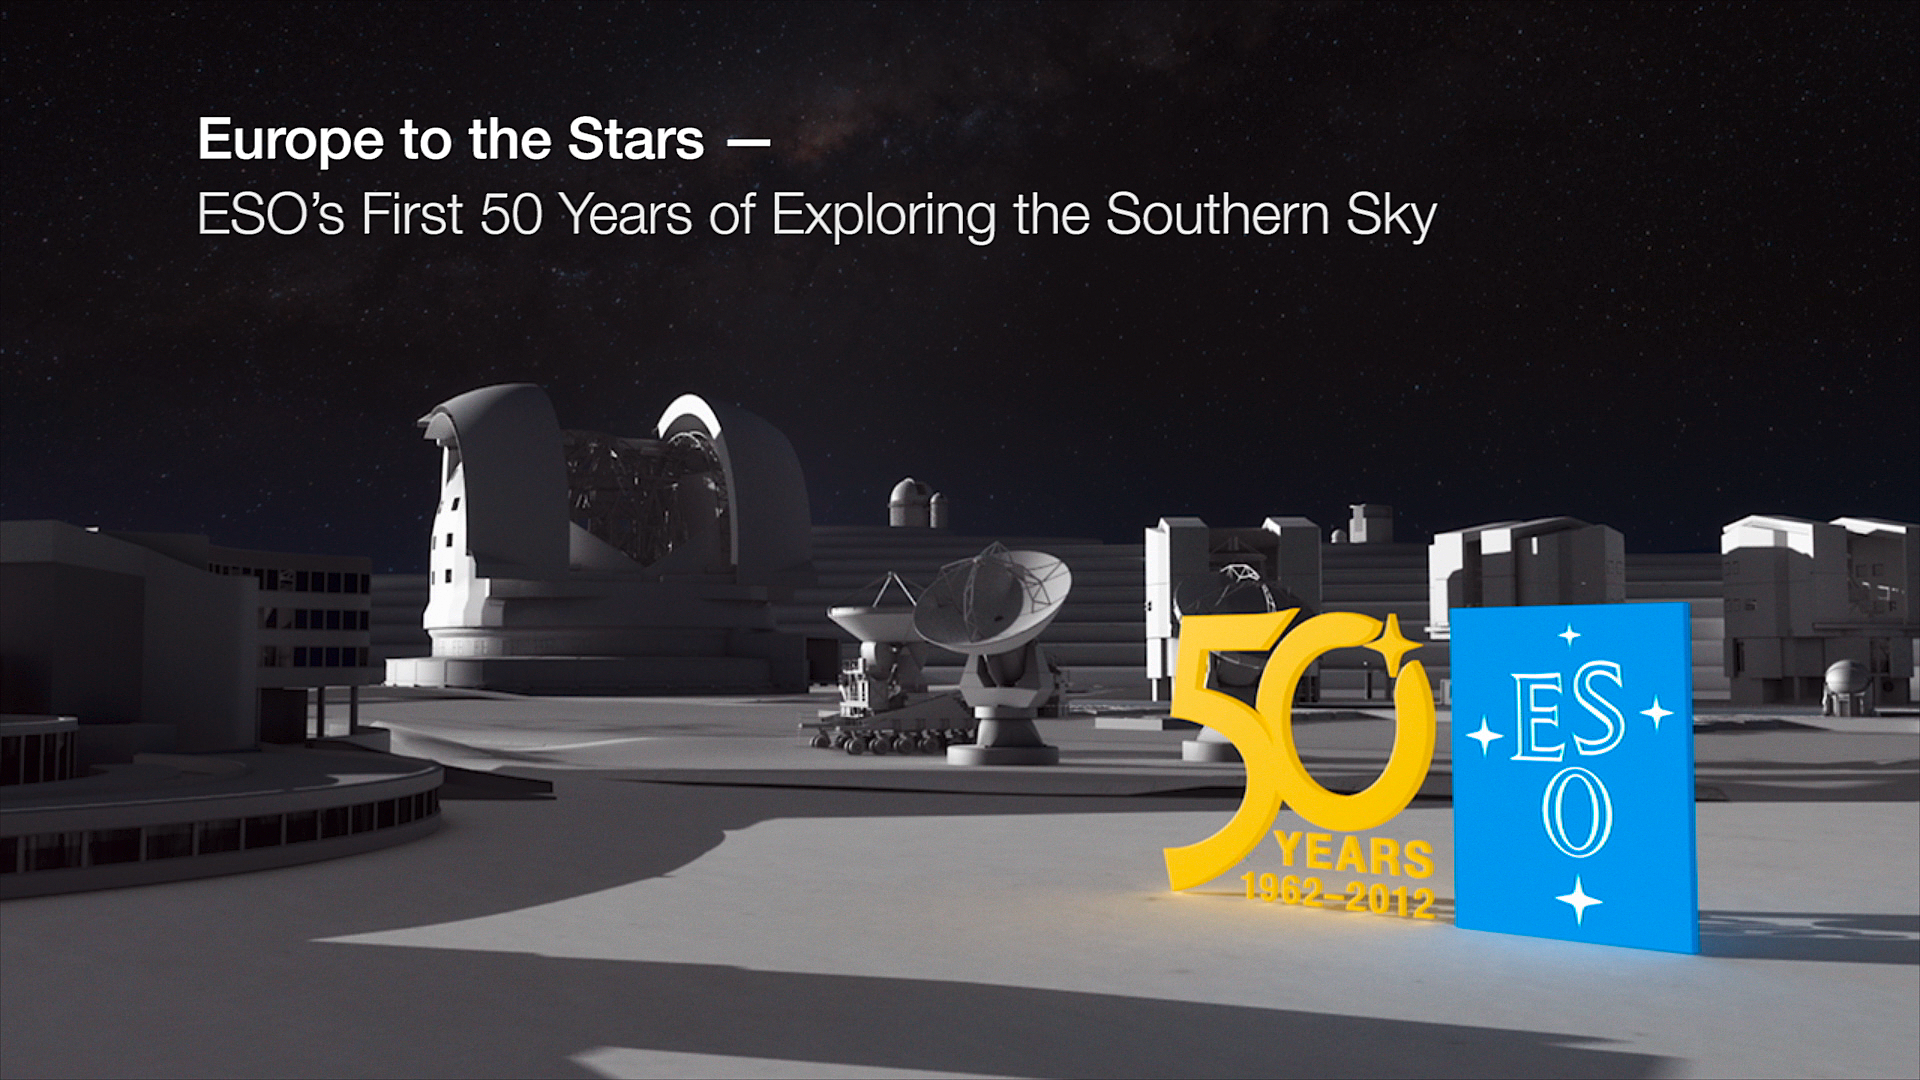

Europe to the stars — ESO’s first 50 years of exploring the southern sky

This is a still image from ESO’s 50th anniversary documentary, Europe to the Stars — ESO’s first 50 years of exploring the southern sky. The documentary is available on DVD here.

Credit: ESO